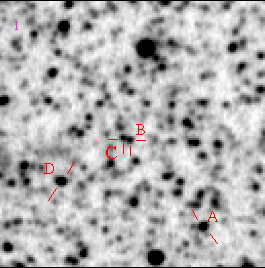

Centaurus A – Field 2 (halo)

The brightness variation of some Mira stars in Centaurus A (labelled A-D) is demonstrated in this animated-GIF image.

Credit: ESO